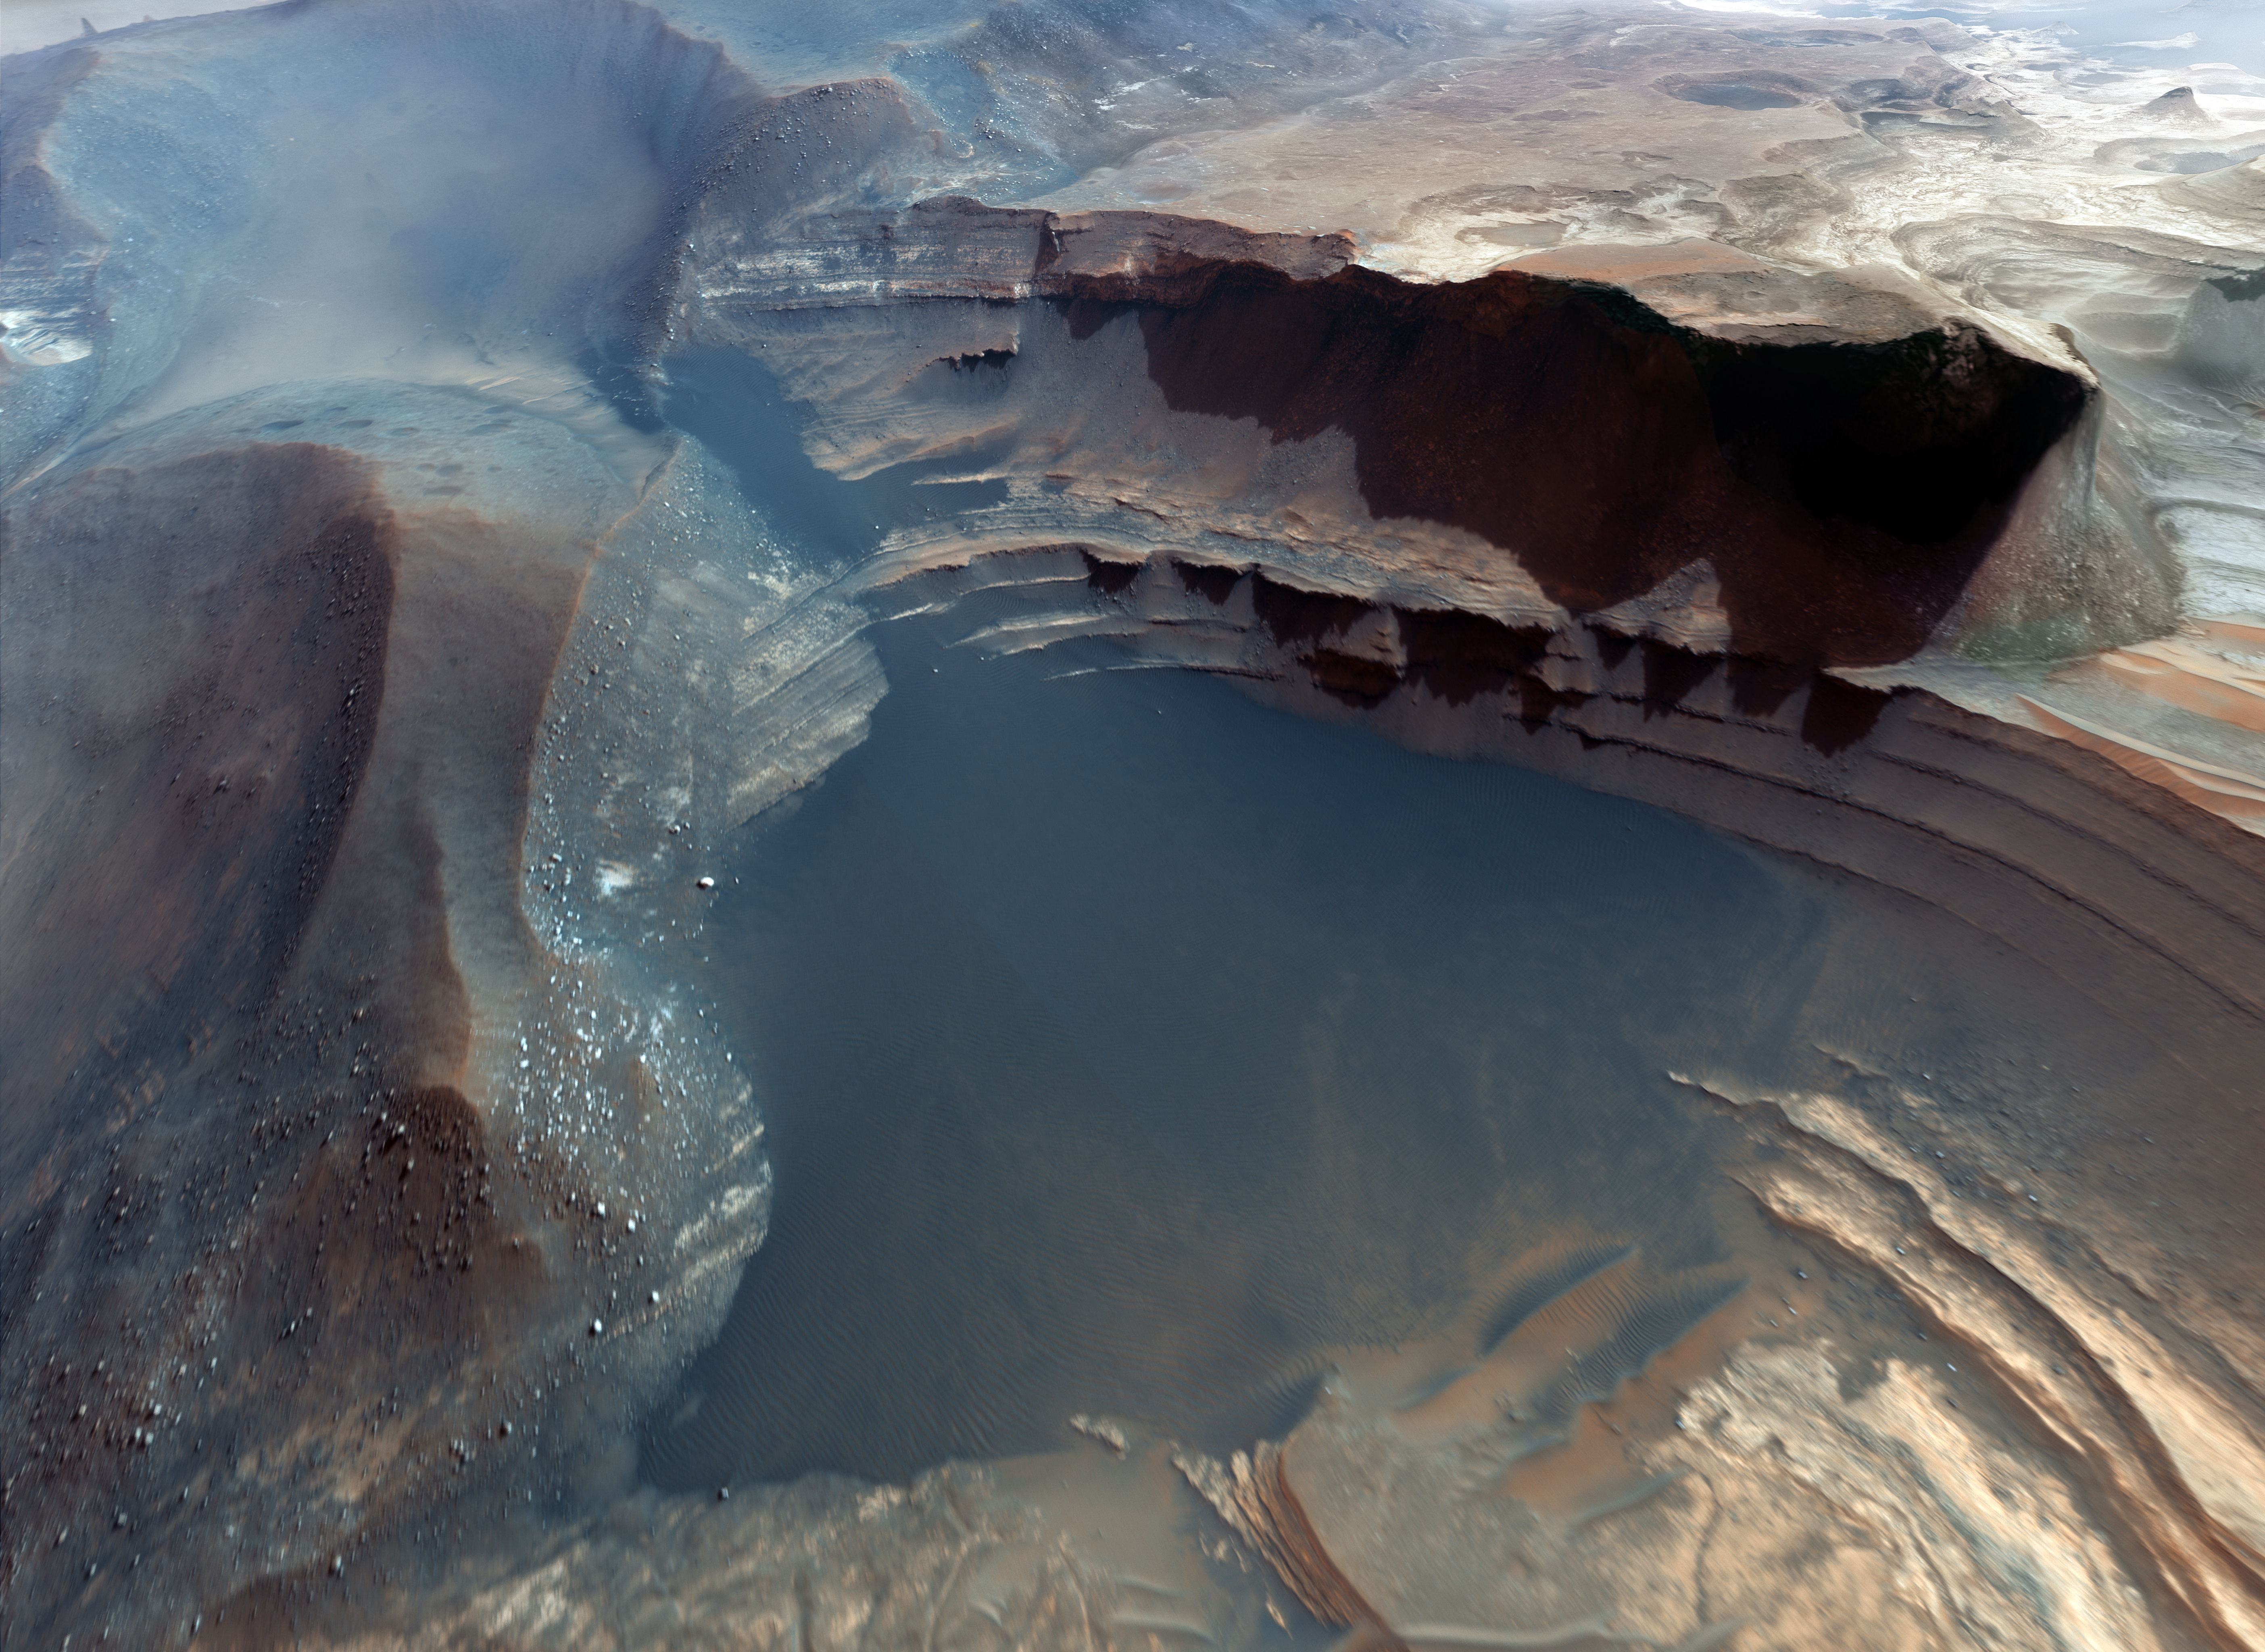

Screenshot from IMAX® 3D movie Hidden Universe showing the surface of Mars

3D flyover of the Earth-like landscape of the Red Planet, as seen in Hidden Universe, released in IMAX® theatres and giant-screen cinemas around the globe and produced by the Australian production company December Media in association with Film Victoria, Swinburne University of Technology, MacGillivray Freeman Films and ESO. The original data were retrieved by the Mars Orbiter.

Credit: NASA/JPL/University of Arizona/ESO